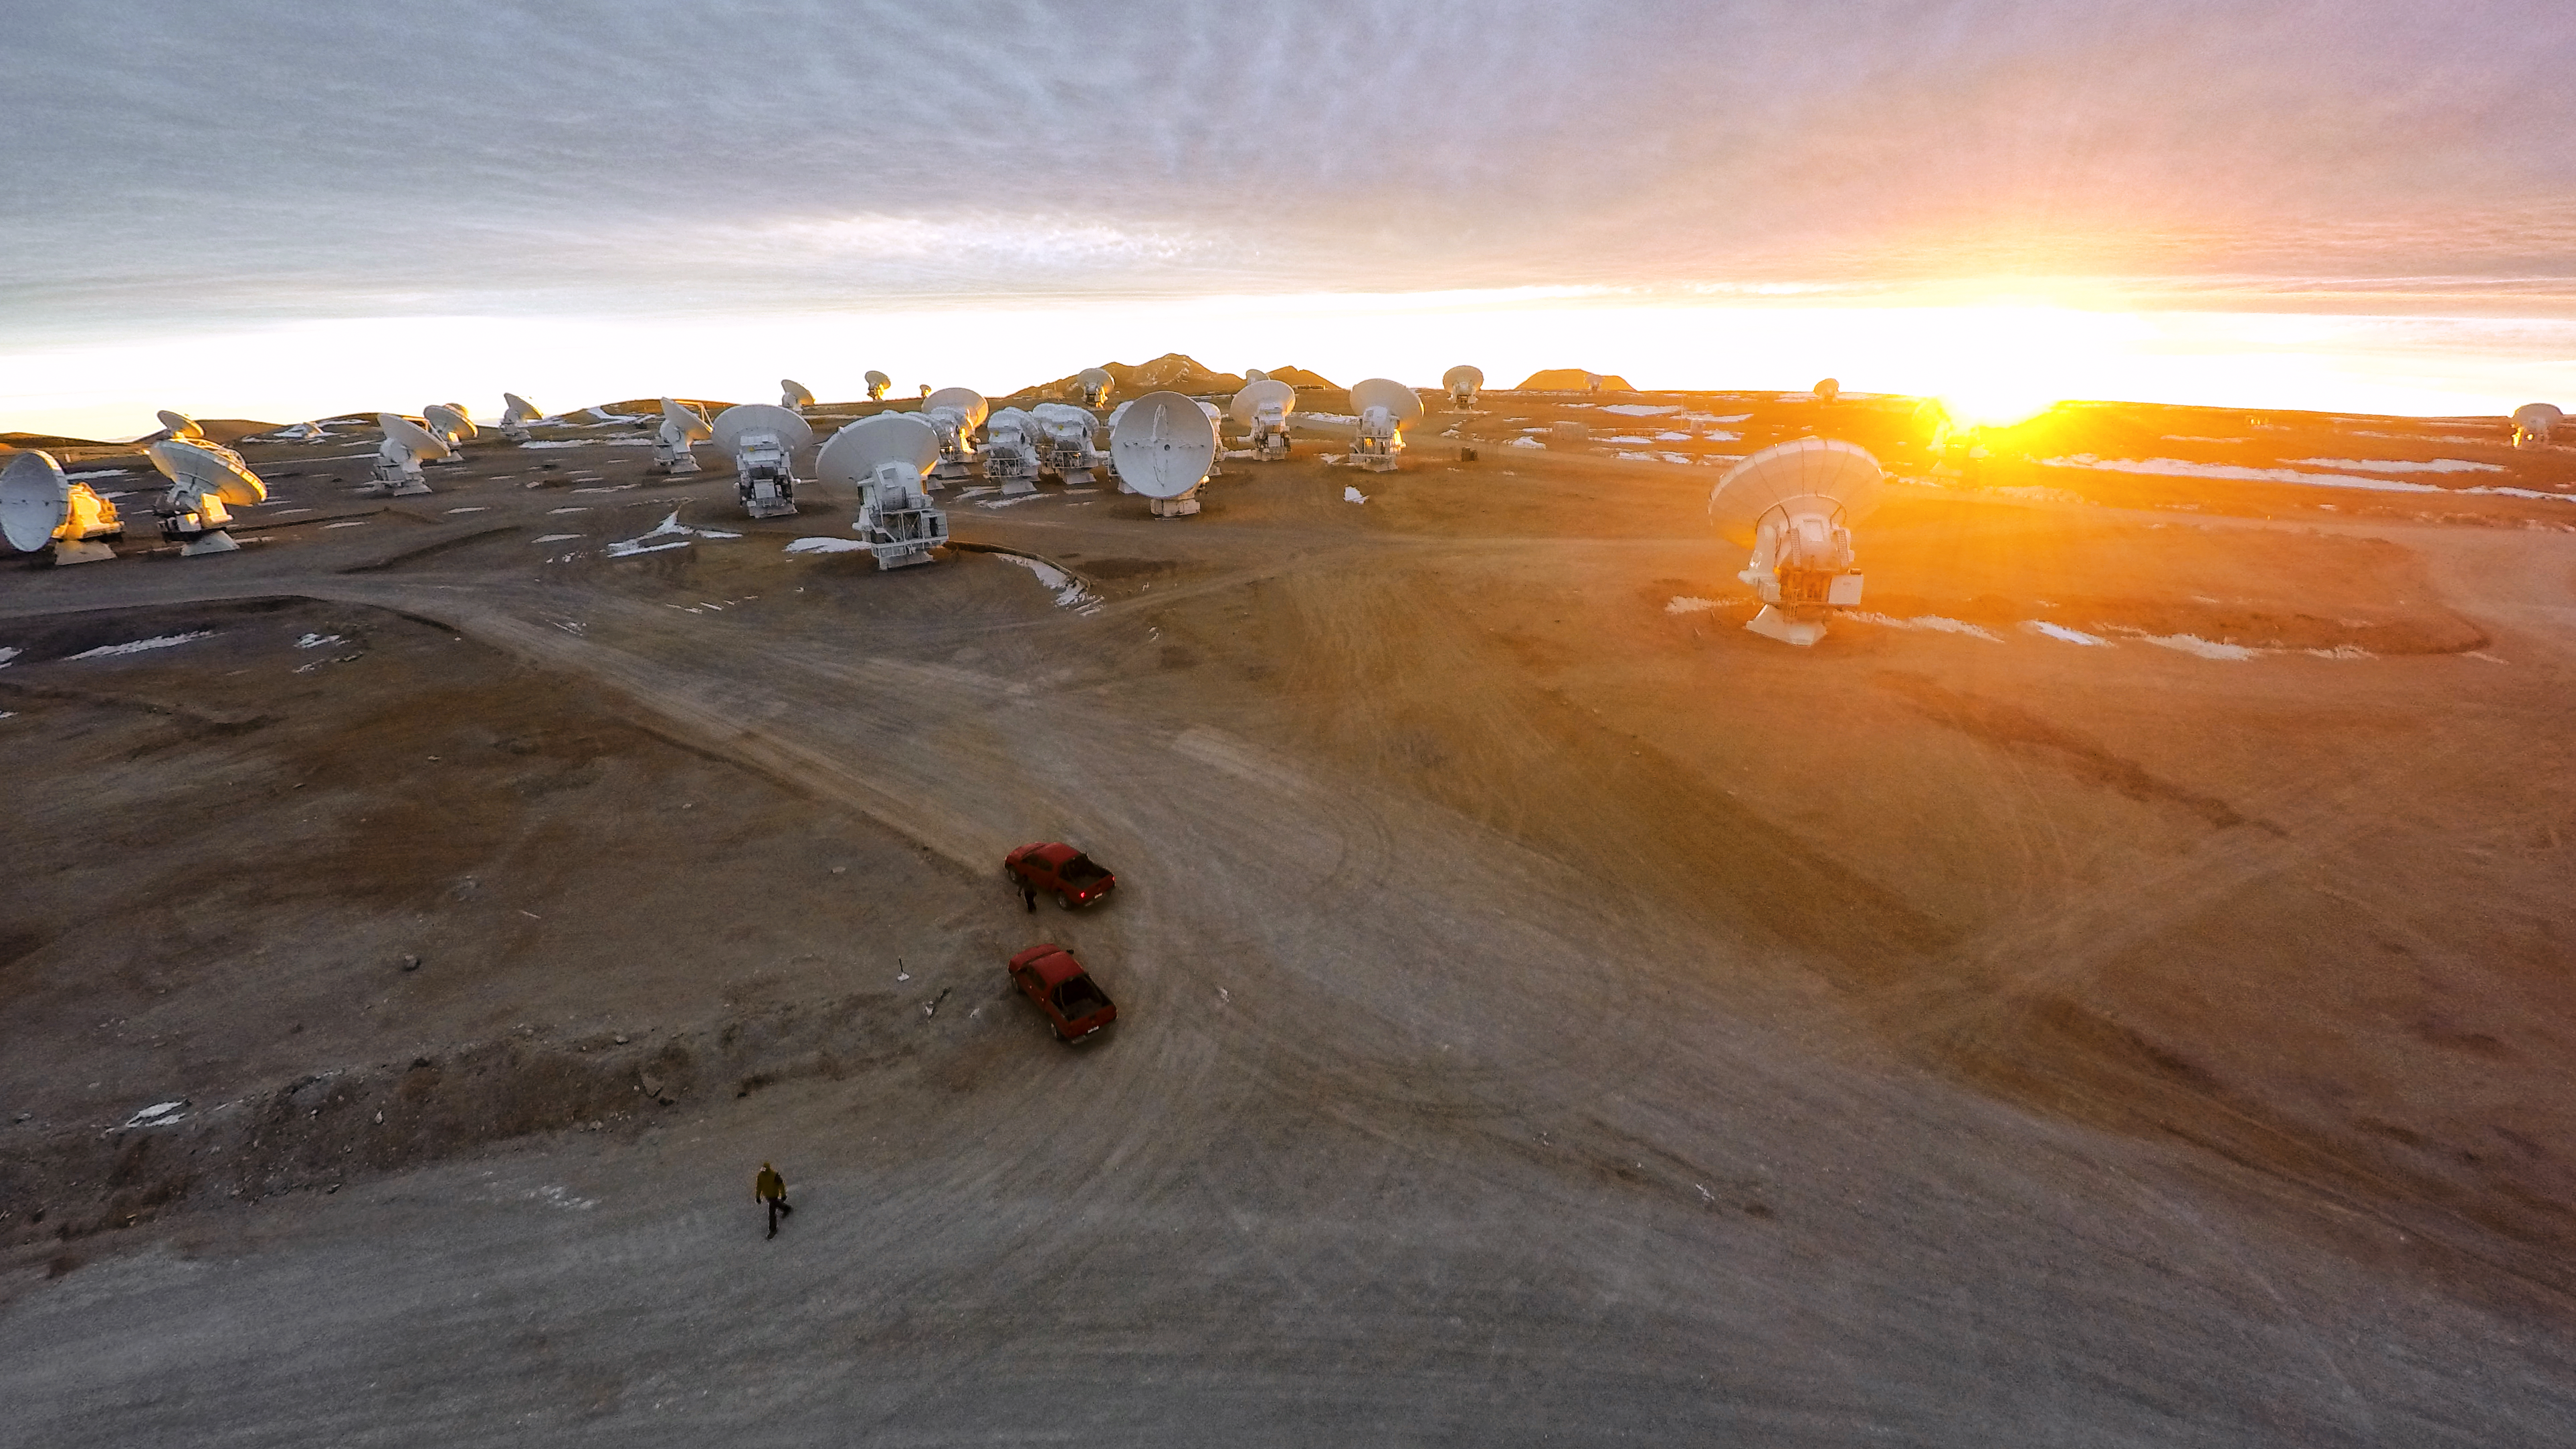

Dazzled by sunlight

The Atacama Large Millimeter/submillimeter Array (ALMA) — a state-of-the-art telescope to study light from some of the coldest objects in the Universe — operates high on the Chajnantor plateau in the Chilean Andes. ALMA comprises 66 high-precision antennae, each weighing in at over 100 tons. The dazzling rays of the setting sun cast a warm glow over the ALMA antennae.

Credit: M. Struik (CERN)/ESO